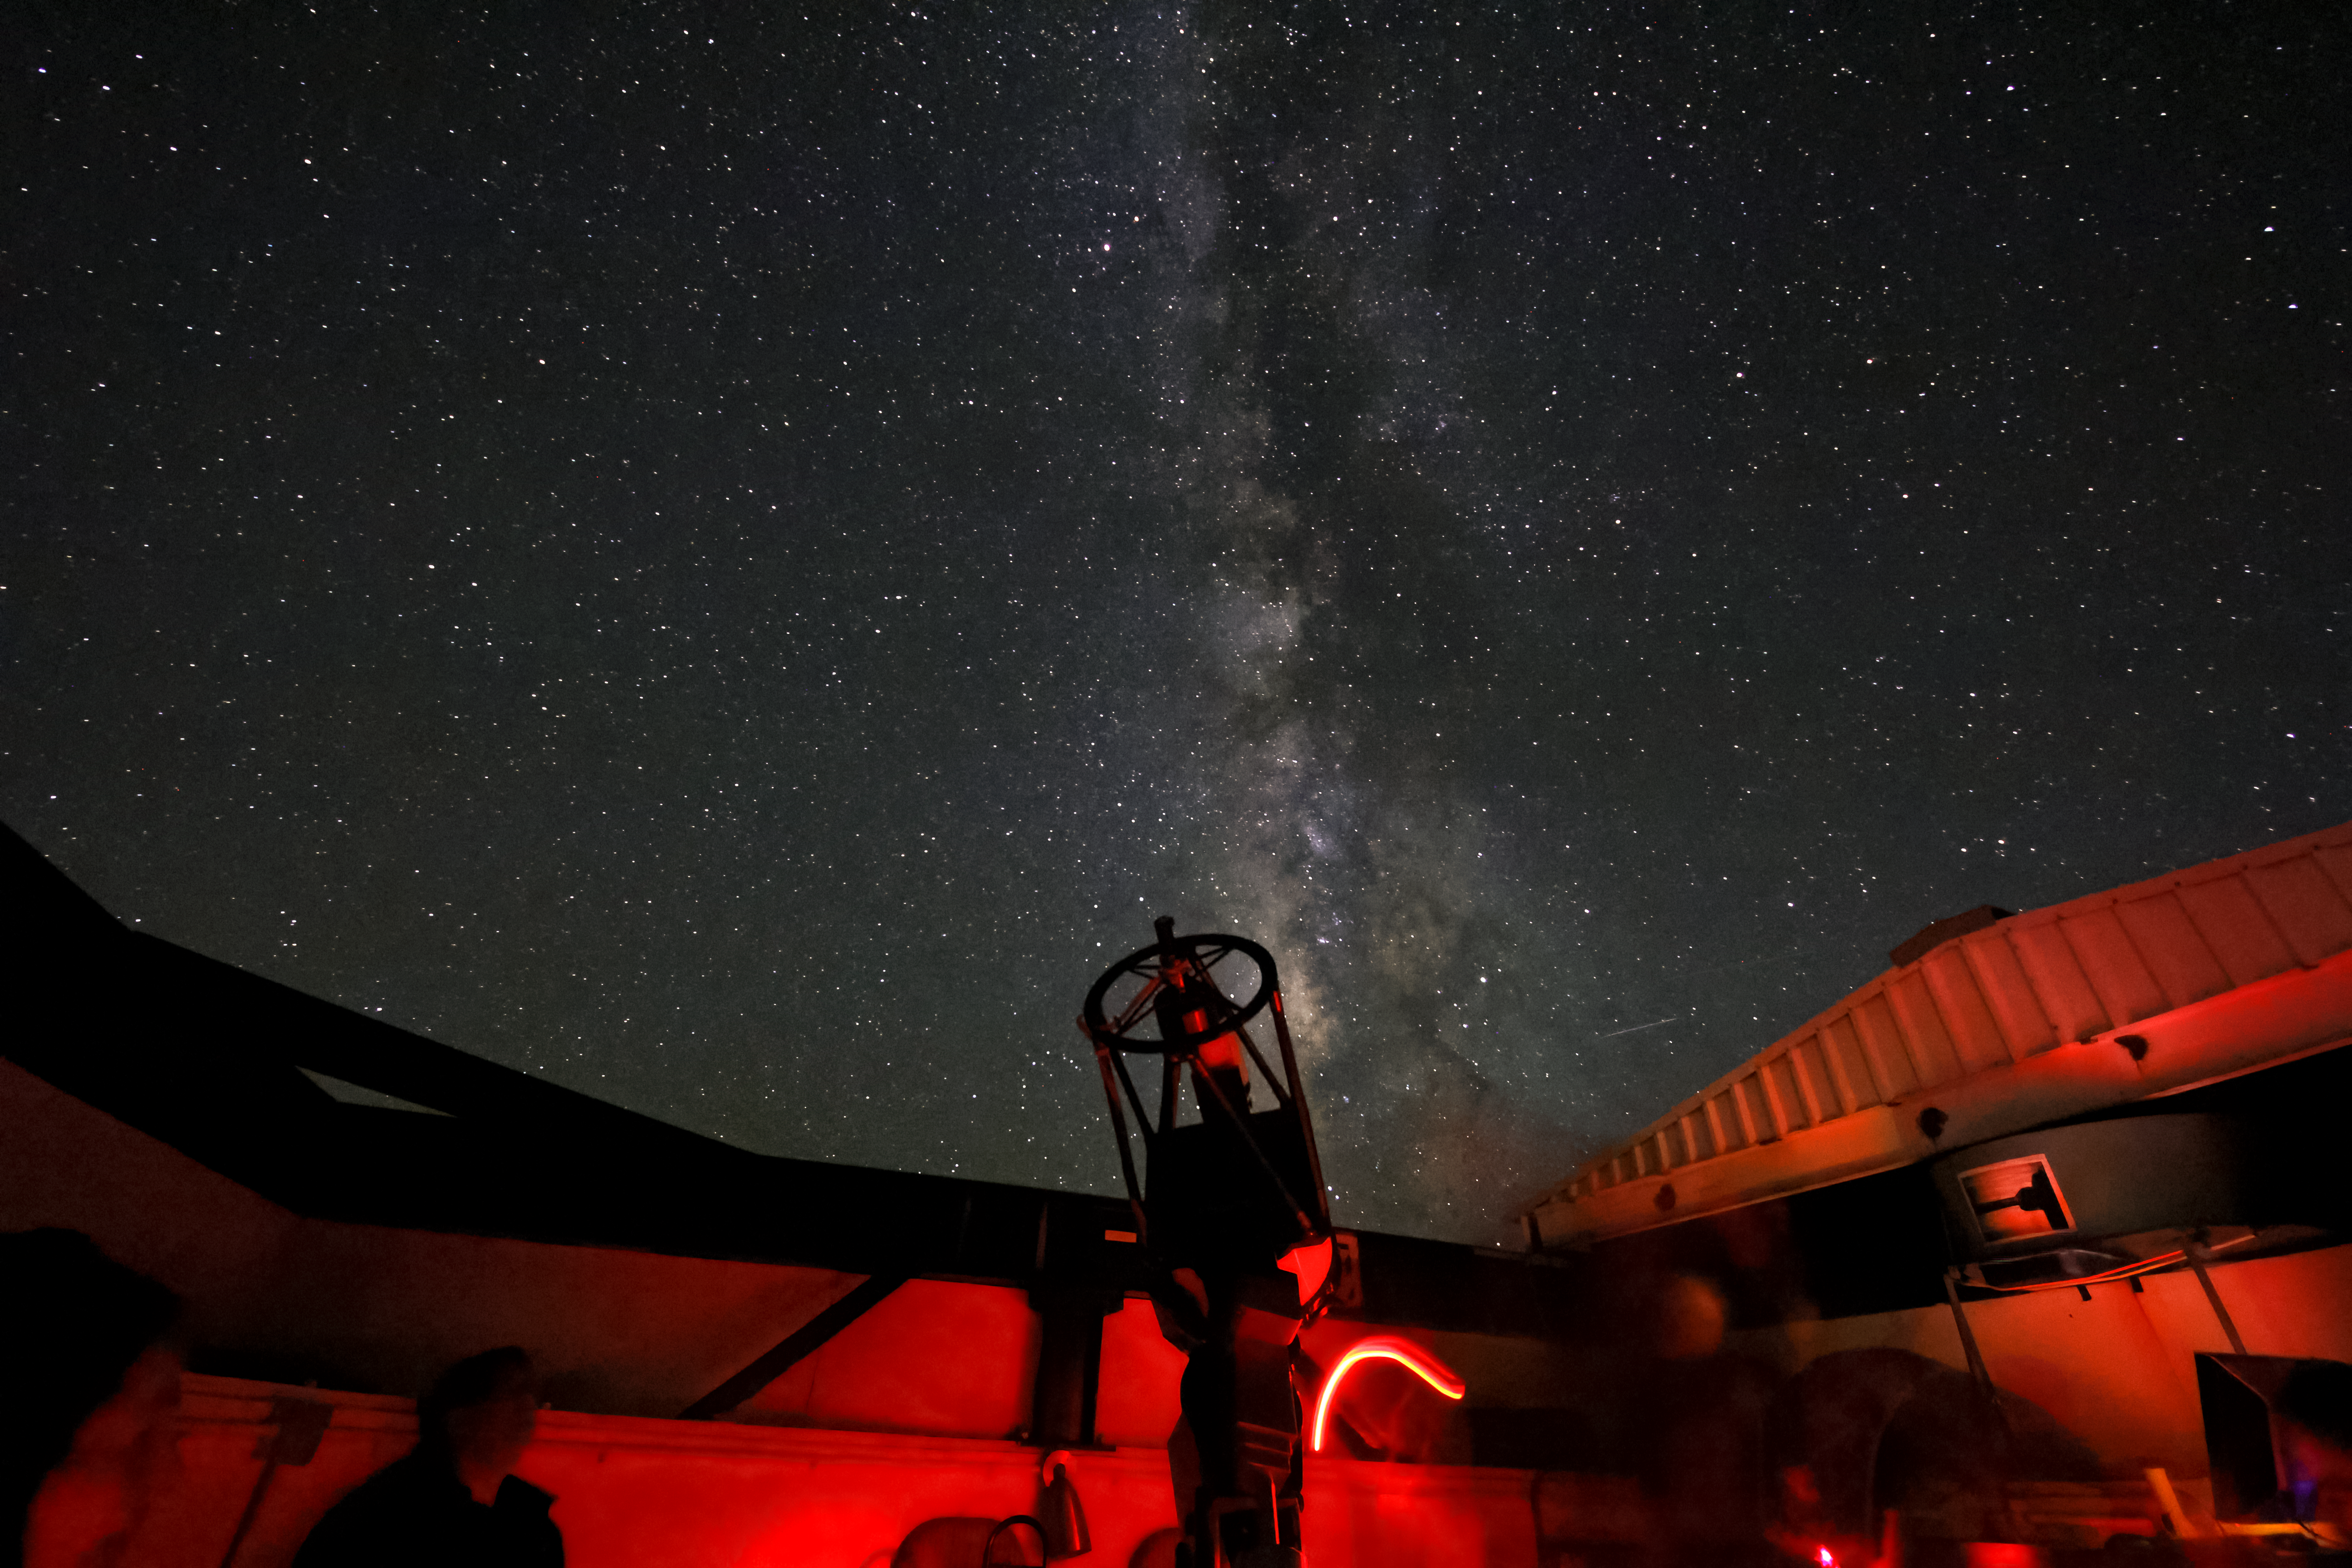

Milky Way rising over the Visitor Center Roll Off Roof Observatory

The Milky Way rising over the Visitor Center Roll Off Roof Observatory during the Nightly Observing Program on Kitt Peak National Observatory near Tucson, AZ.

Credit: KPNO/NOIRLab/NSF/AURA/P. Marenfeld